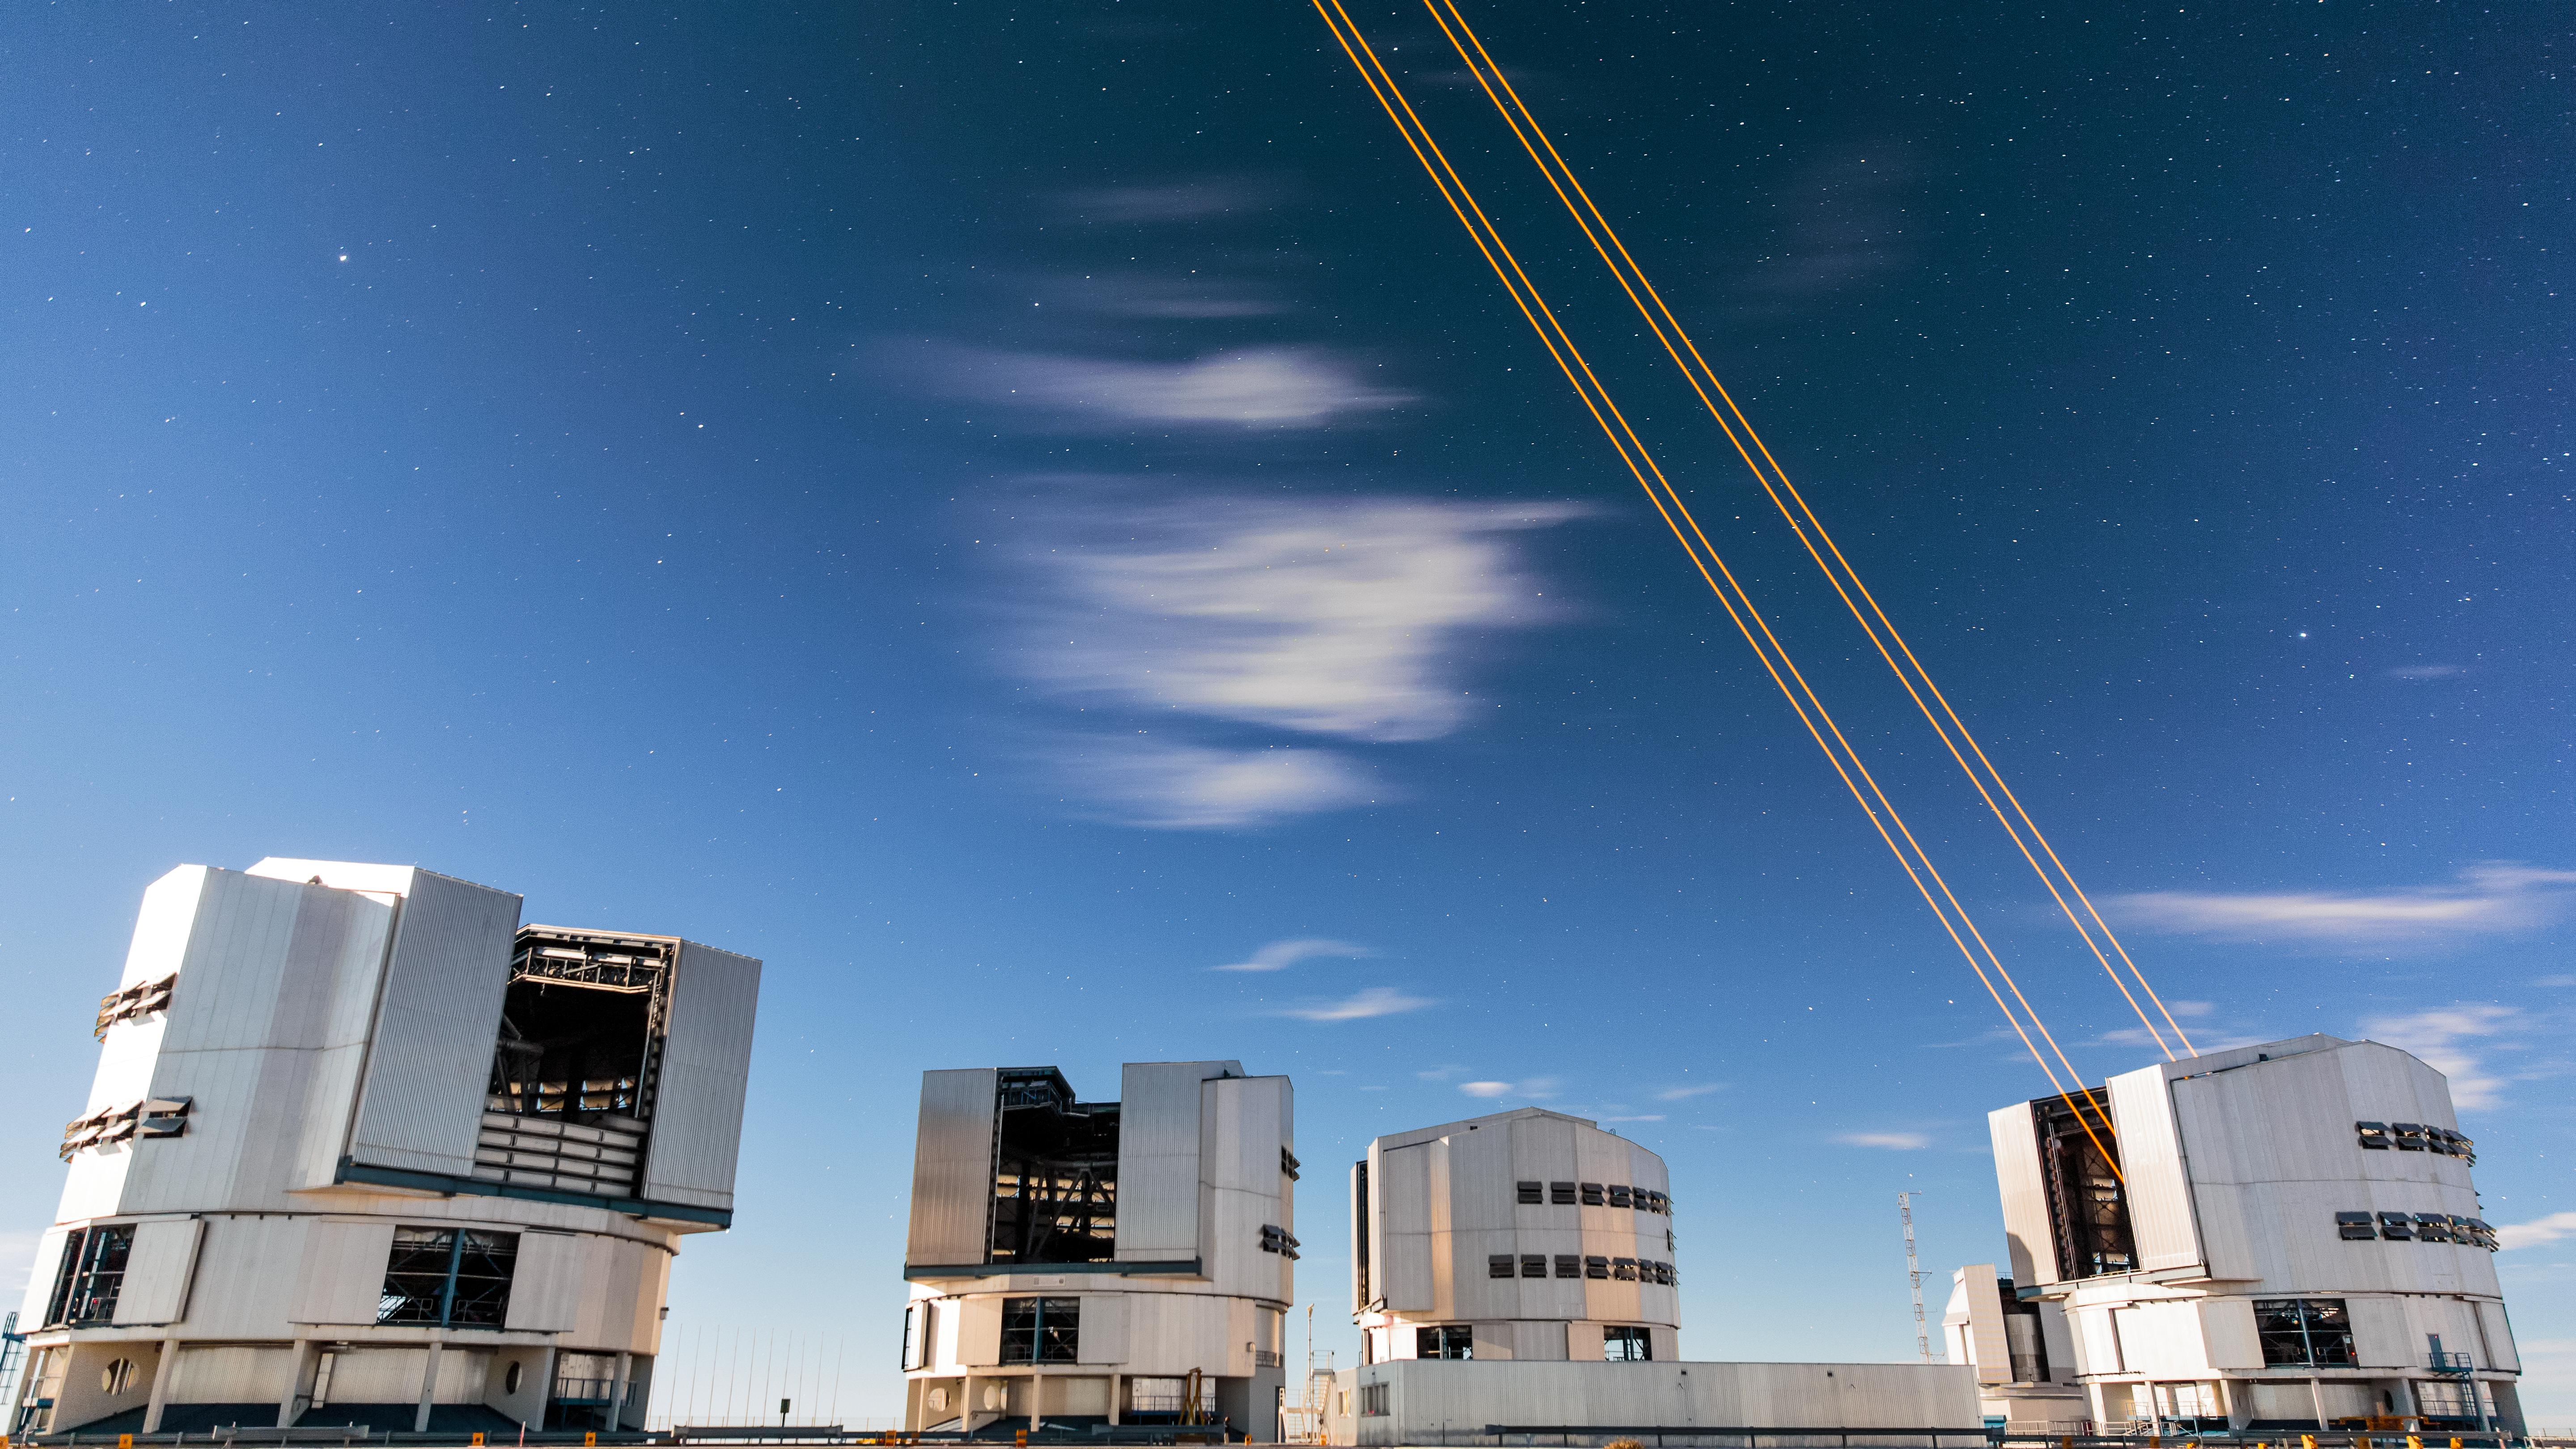

The most powerful laser guide star system in the world sees first light at the Paranal Observatory

On 26 April 2016 an event at ESO’s Paranal Observatory in Chile marked the brilliant first light for the four powerful lasers that form a crucial part of the adaptive optics systems on ESO’s Very Large Telescope. Attendees were treated to a spectacular display of cutting-edge laser technology against the majestic skies of Paranal. These are the most powerful laser guide stars ever used for astronomy and mark the first use of multiple laser guide stars at ESO.

This image shows the four beams emerging from the new laser system on Unit Telescope 4 of the VLT.

Credit: ESO/S. Lowery